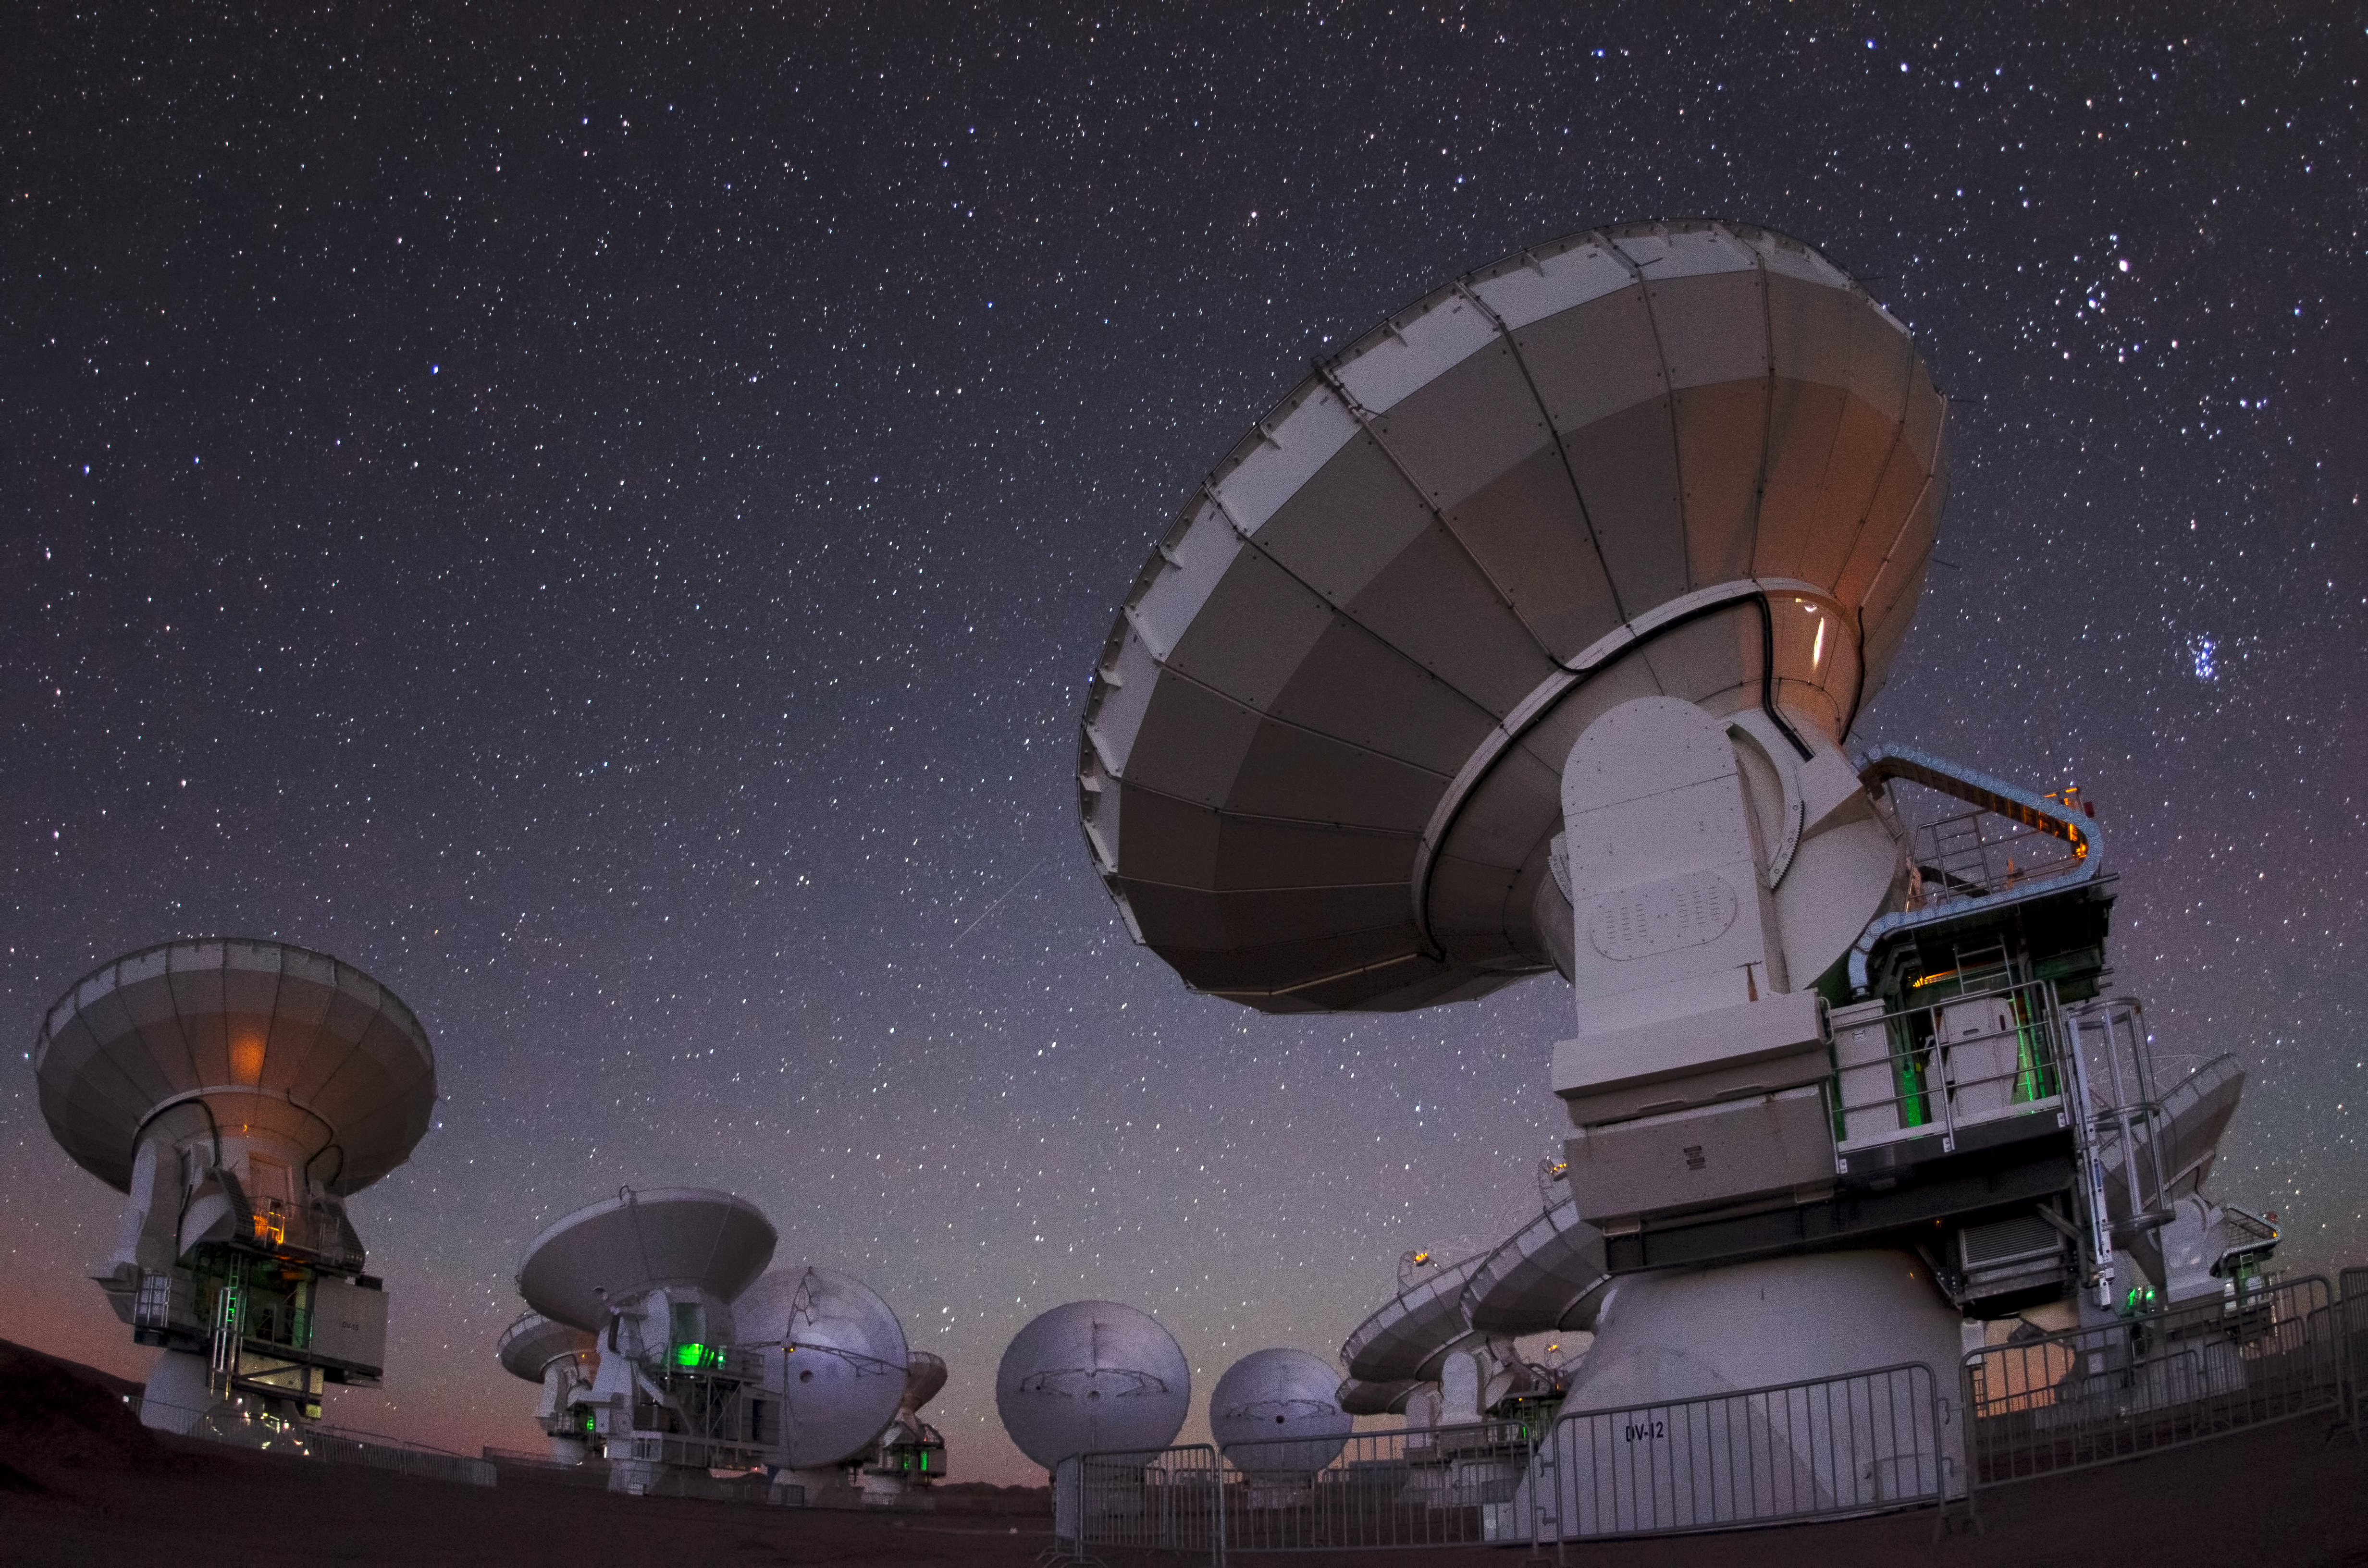

ALMA antennas on Chajnantor

A cluster of 12-metre-diameter ALMA antennas are seen on the Chajnantor plateau, in this wide-angle night shot.

Credit: ESO/C. Malin